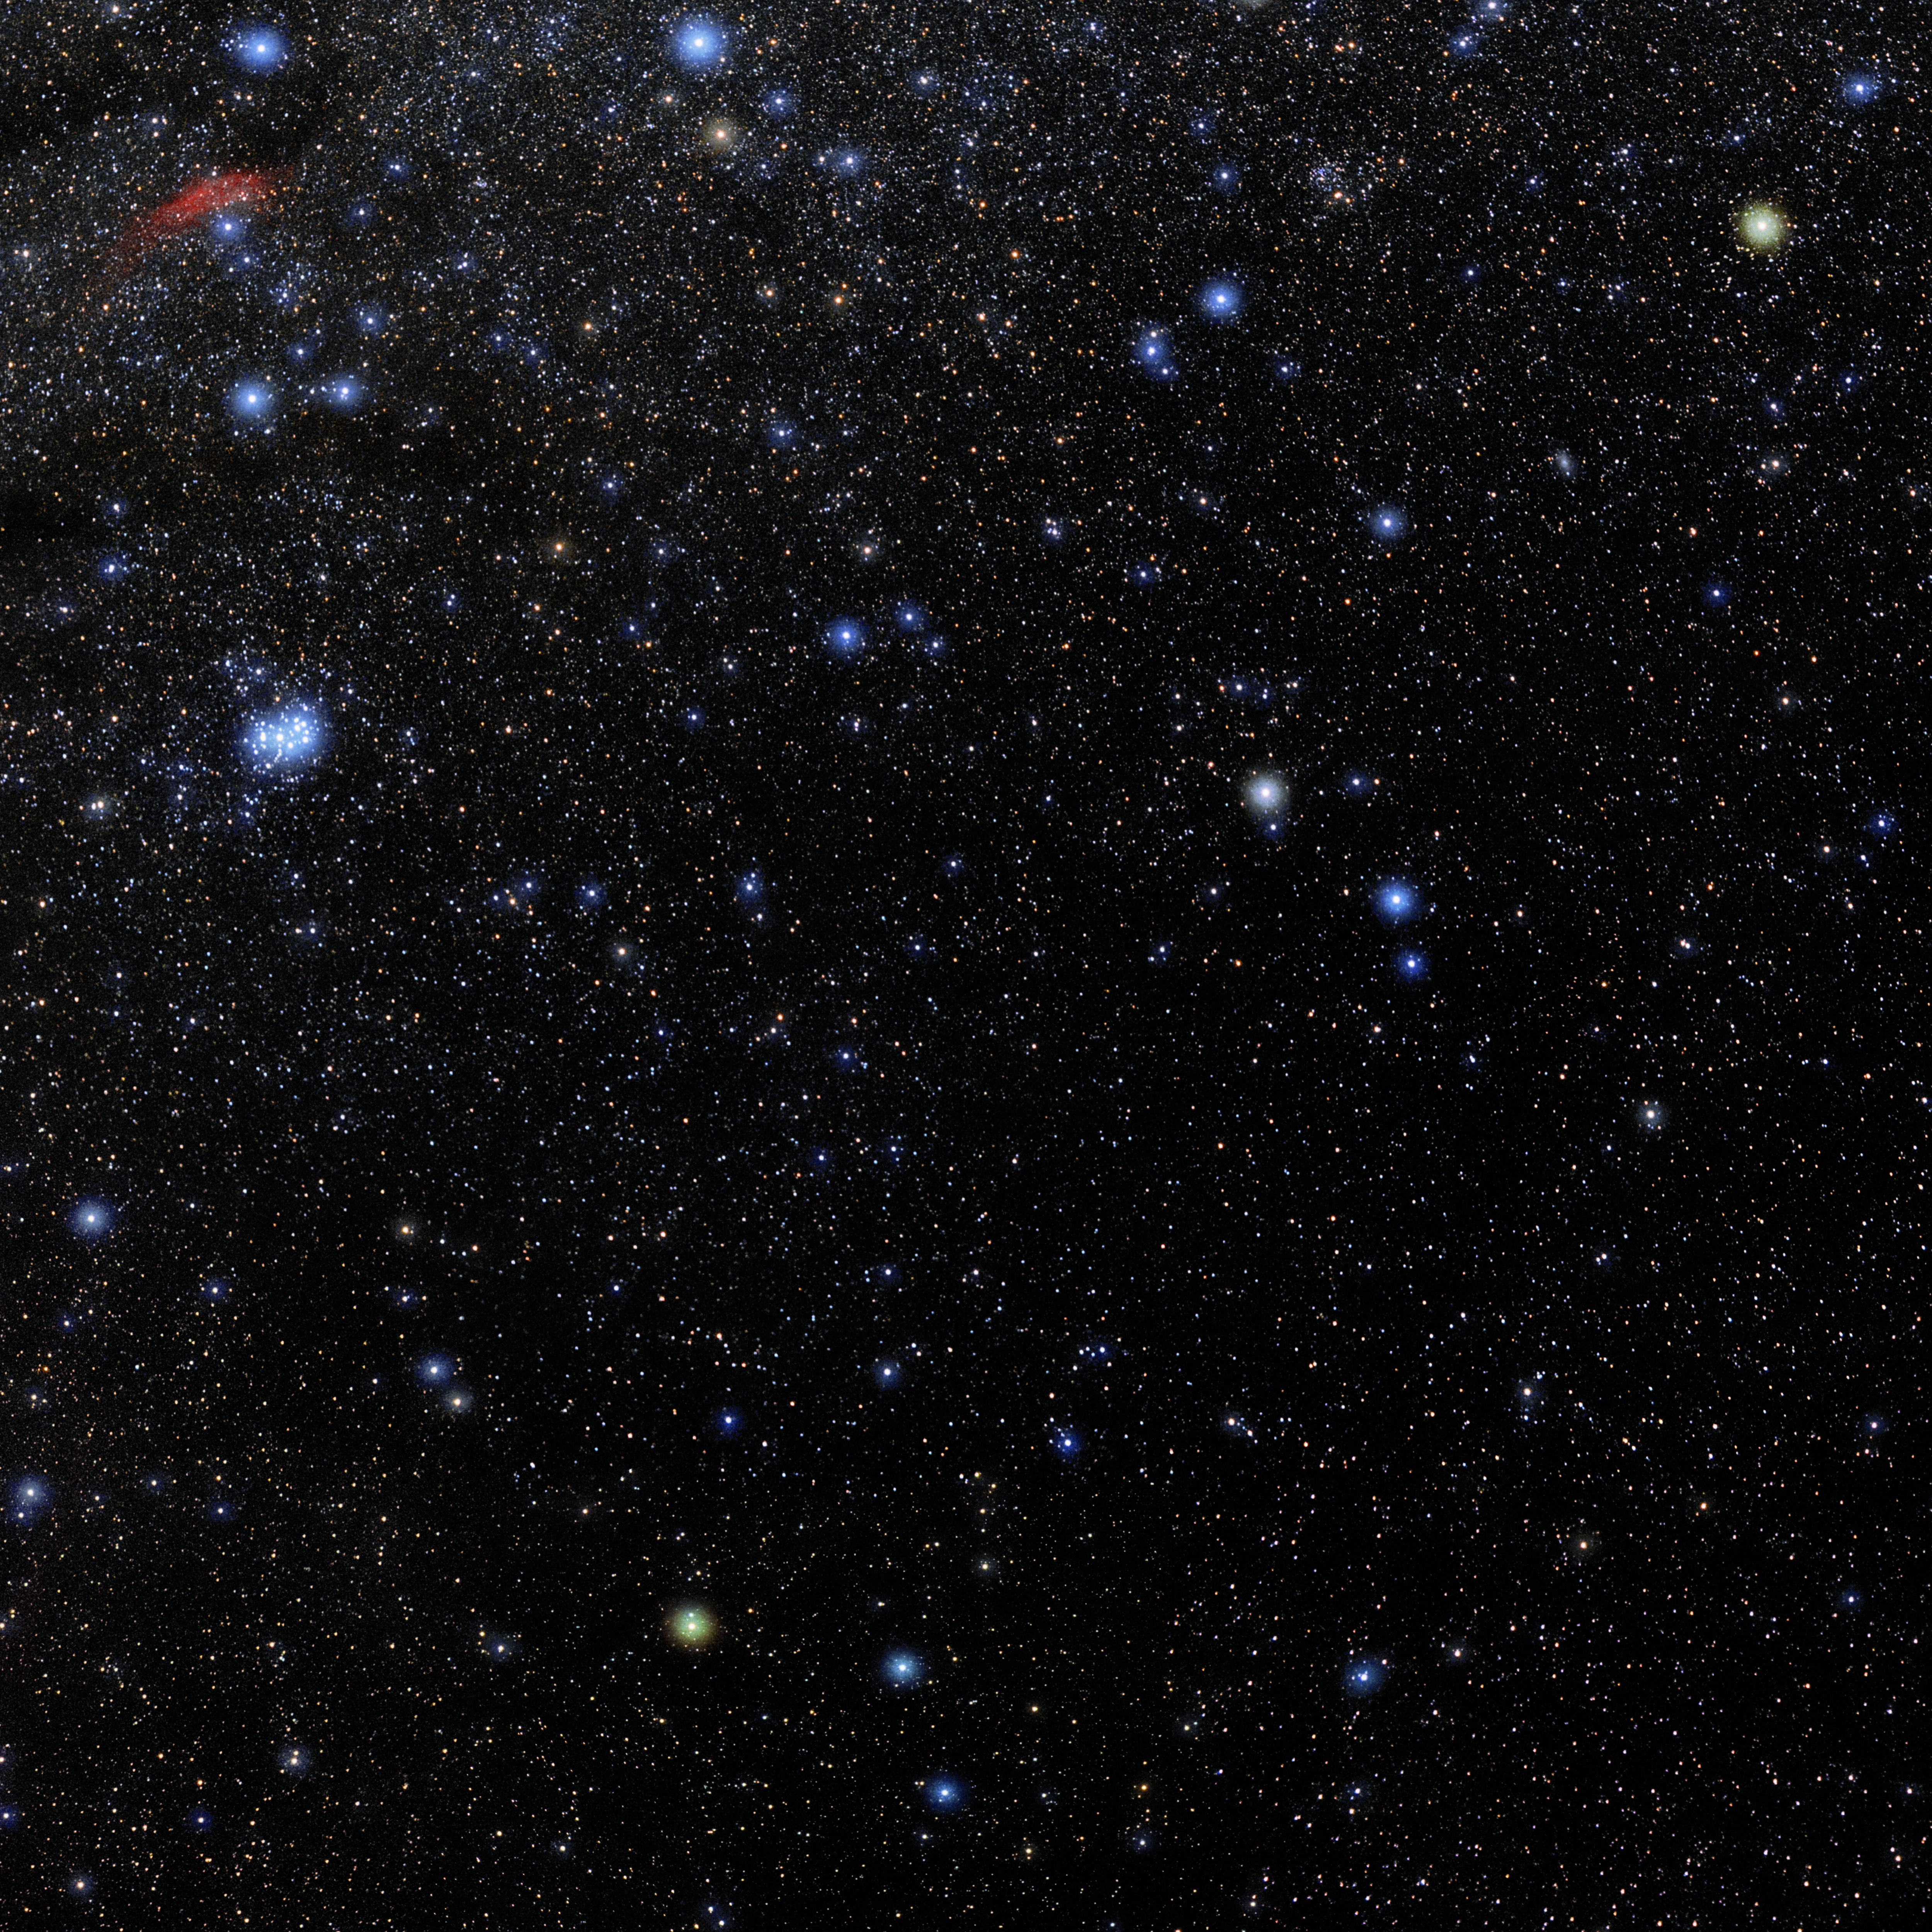

Aries

Photo of the constellation Aries produced by NOIRLab in collaboration with Eckhard Slawik, a German astrophotographer. Here is the annotated version.

Credit: E. Slawik/NOIRLab/NSF/AURA/M. Zamani